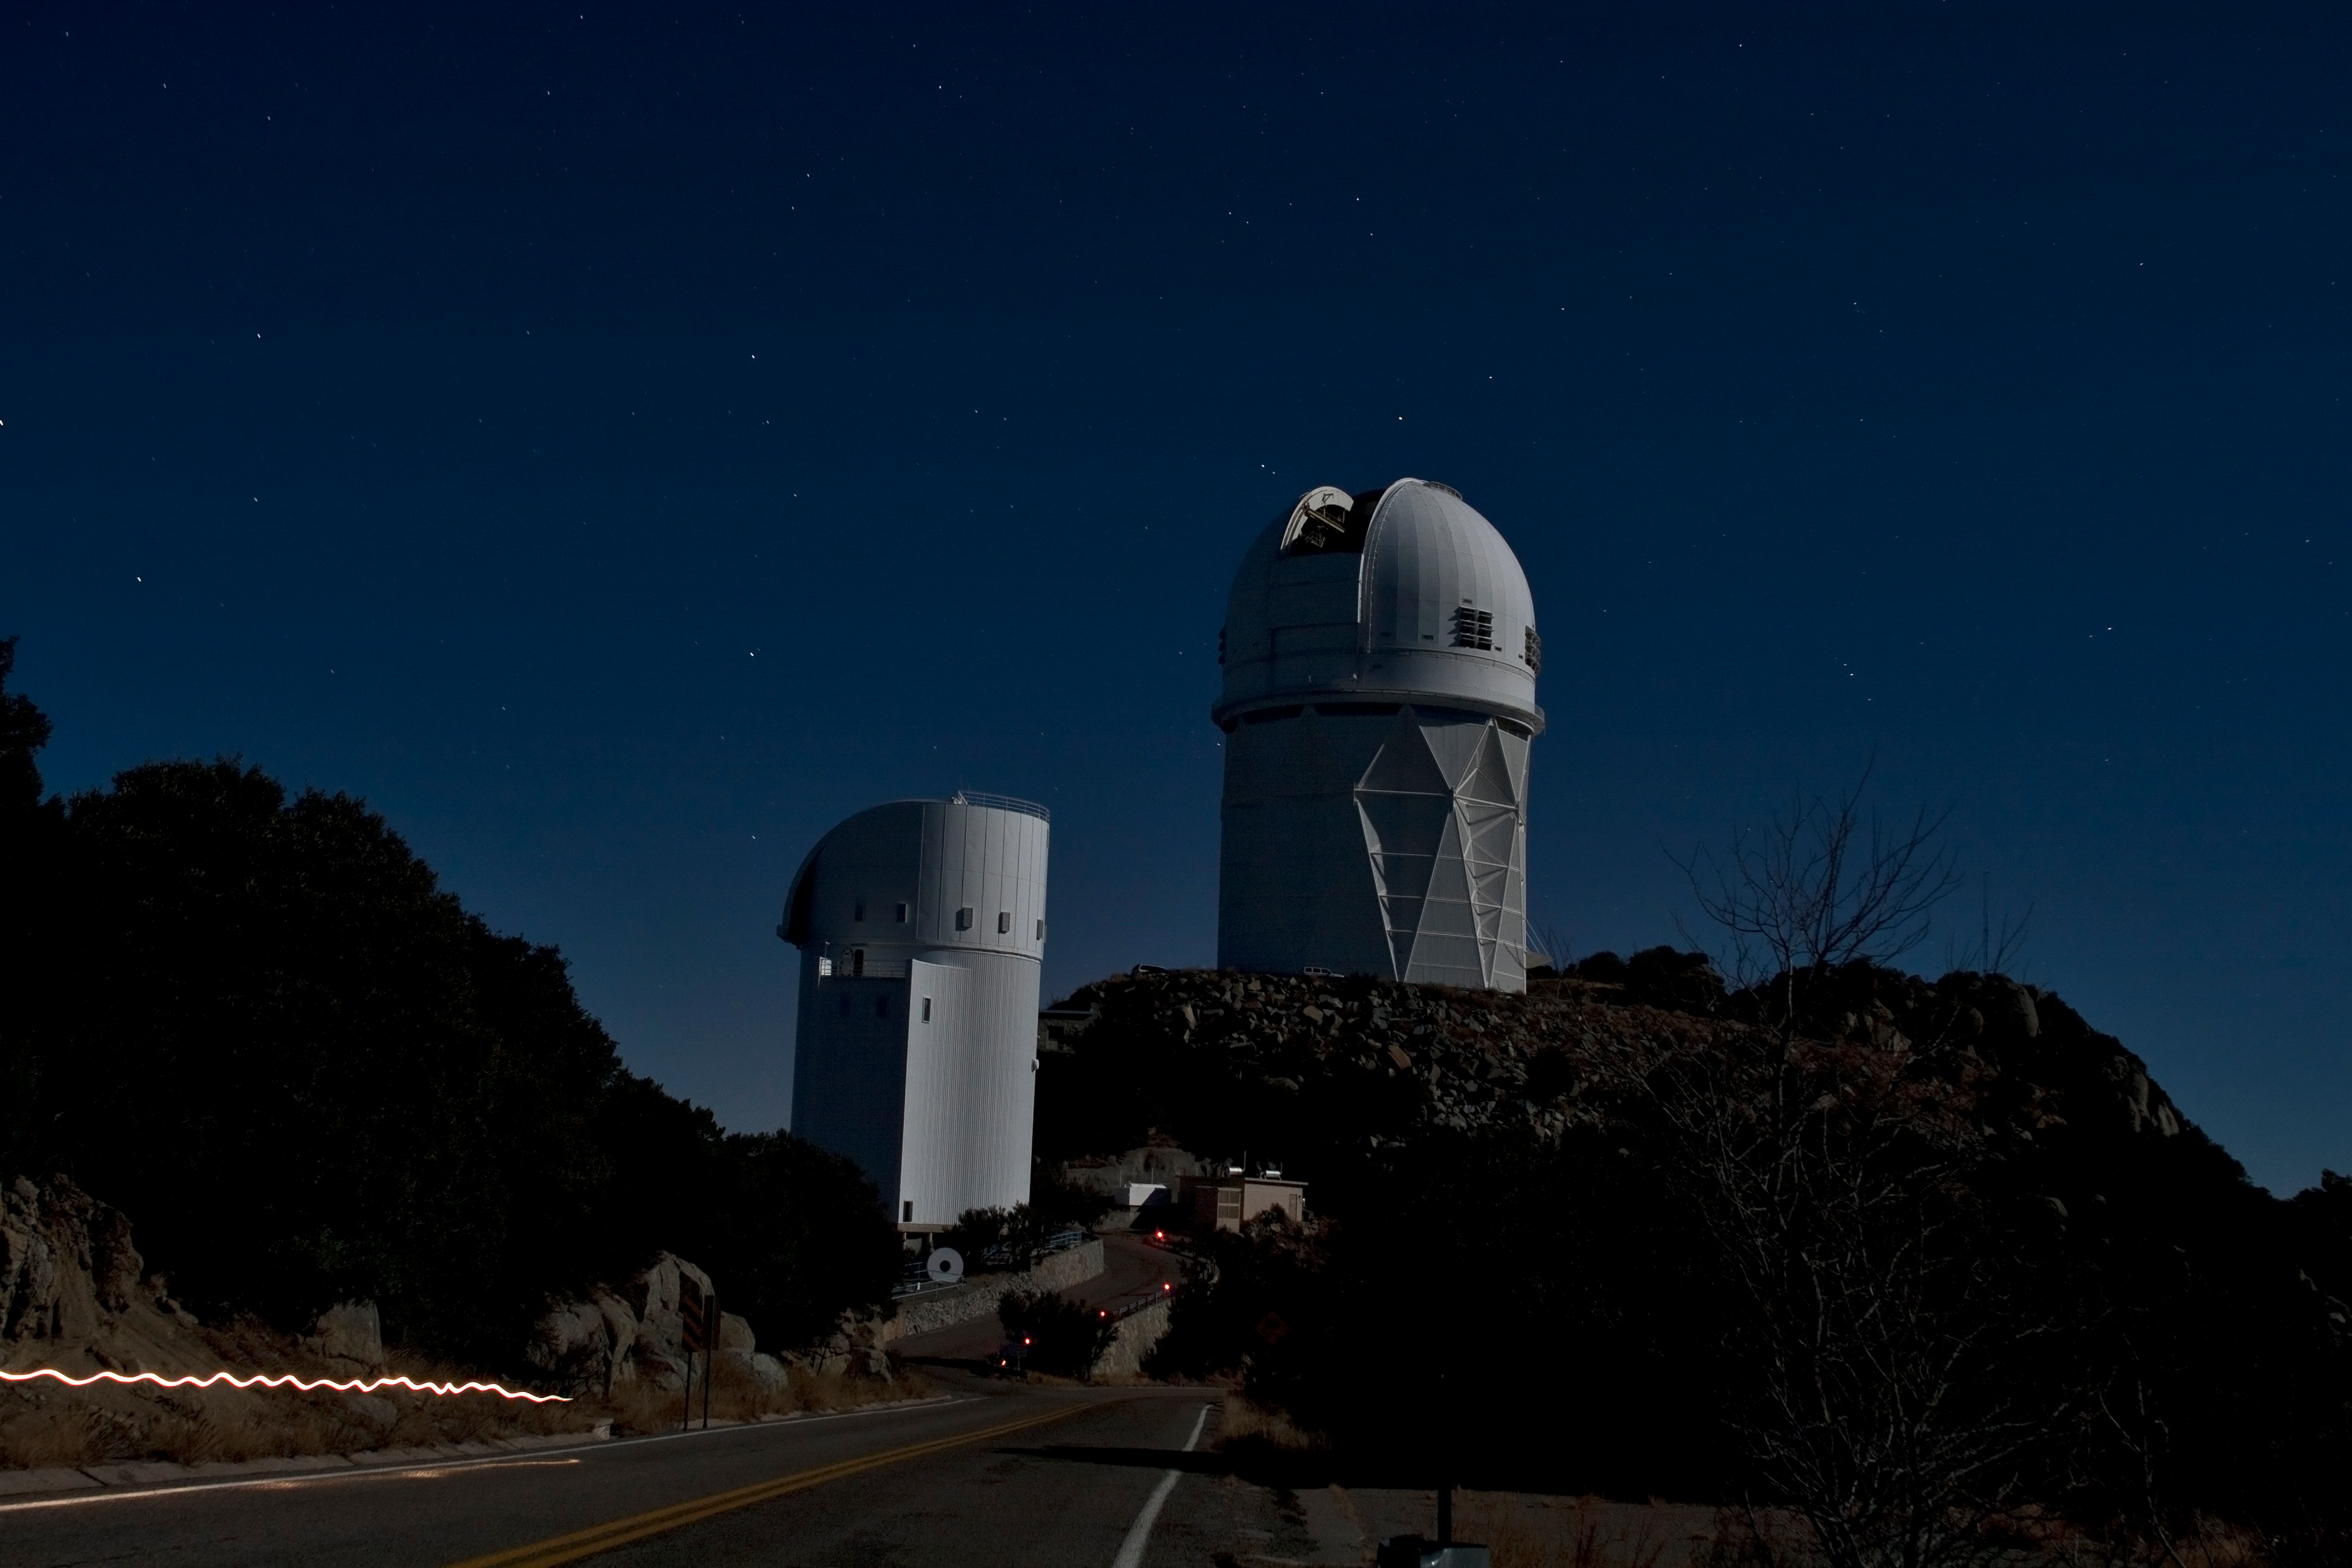

The NOAO 4-meter Telescope at night

The NOAO Mayall 4-meter Telescope on Kitt Peak National Observatory at Night. The light streak on the bottom left of the photo is a flashlight trail of someone walking through.

Credit: P. Marenfeld (NOIRLab/NSF/AURA)